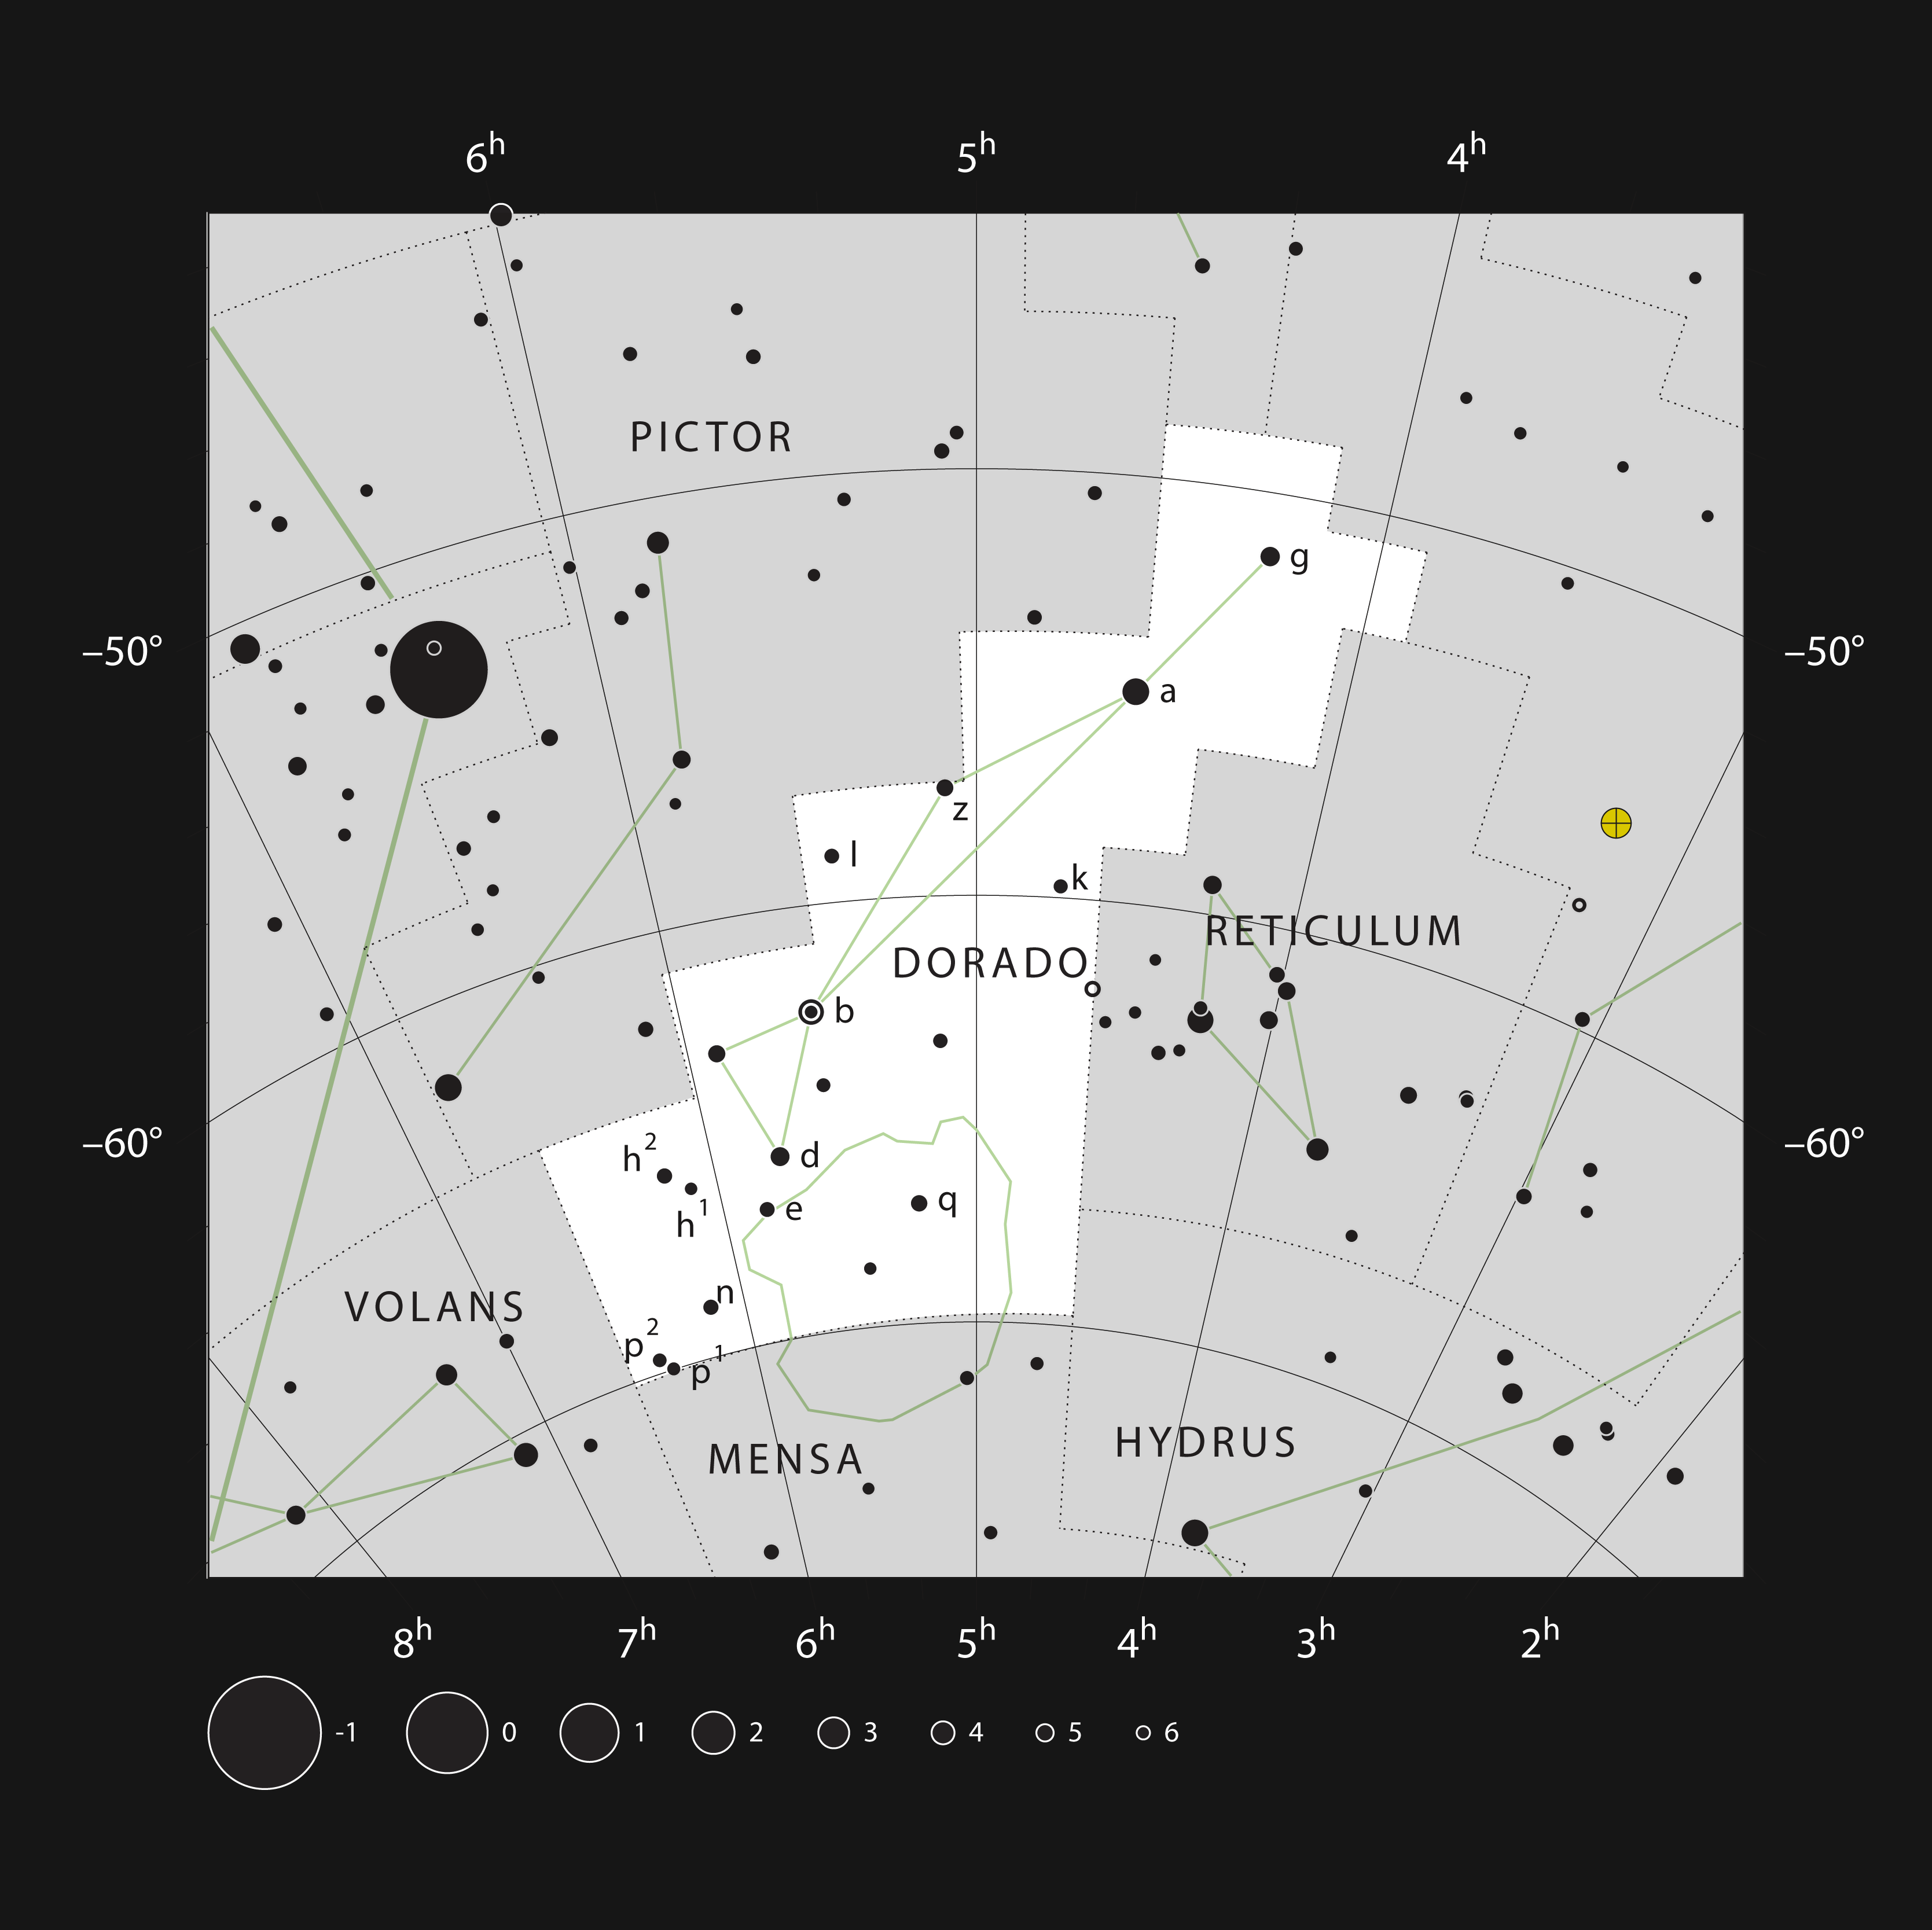

Large Magellanic Cloud

The location of the Large Magellanic Cloud between the constellations Dorado and Mensa.

Credit: ESO, IAU and Sky & Telescope